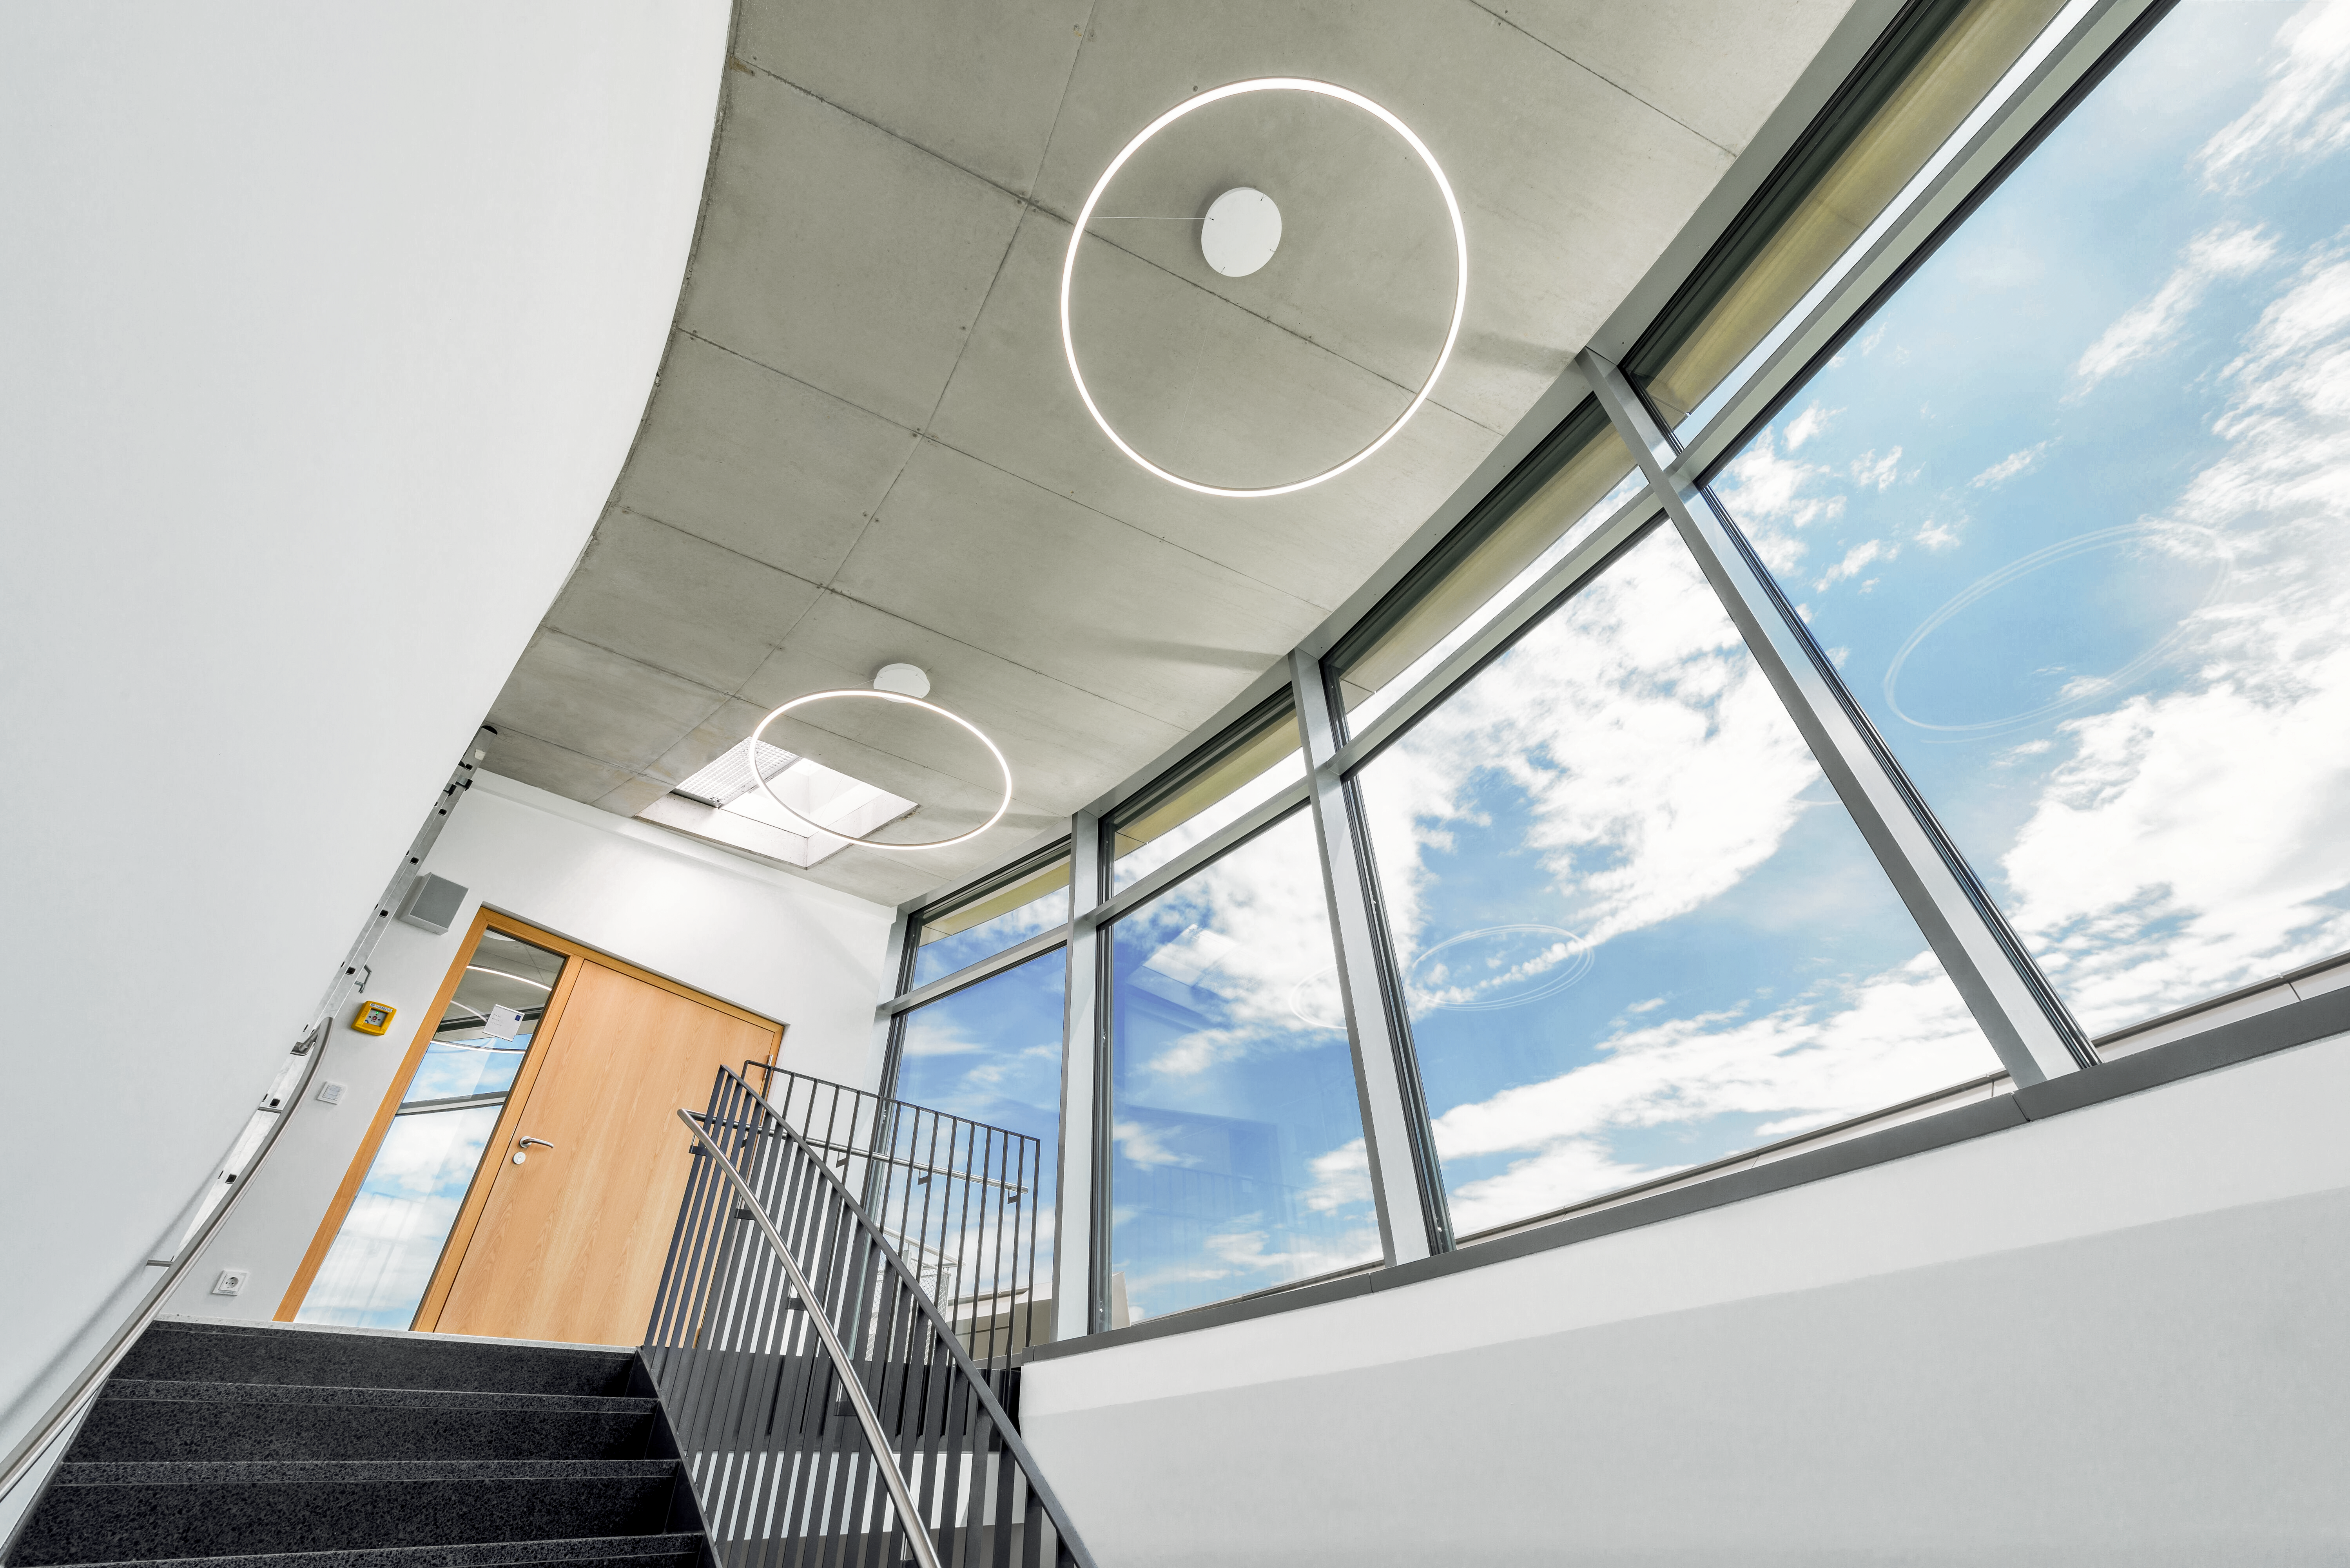

Up the stairs to the roof

An image of the top of the south stairwell in the ESO Supernova Planetarium & Visitor Centre, which provides access to the third floor facilities, including the seminar room, foyer, and rooftop terrace.

Credit: Brillux, Sven Rahm Fotografie